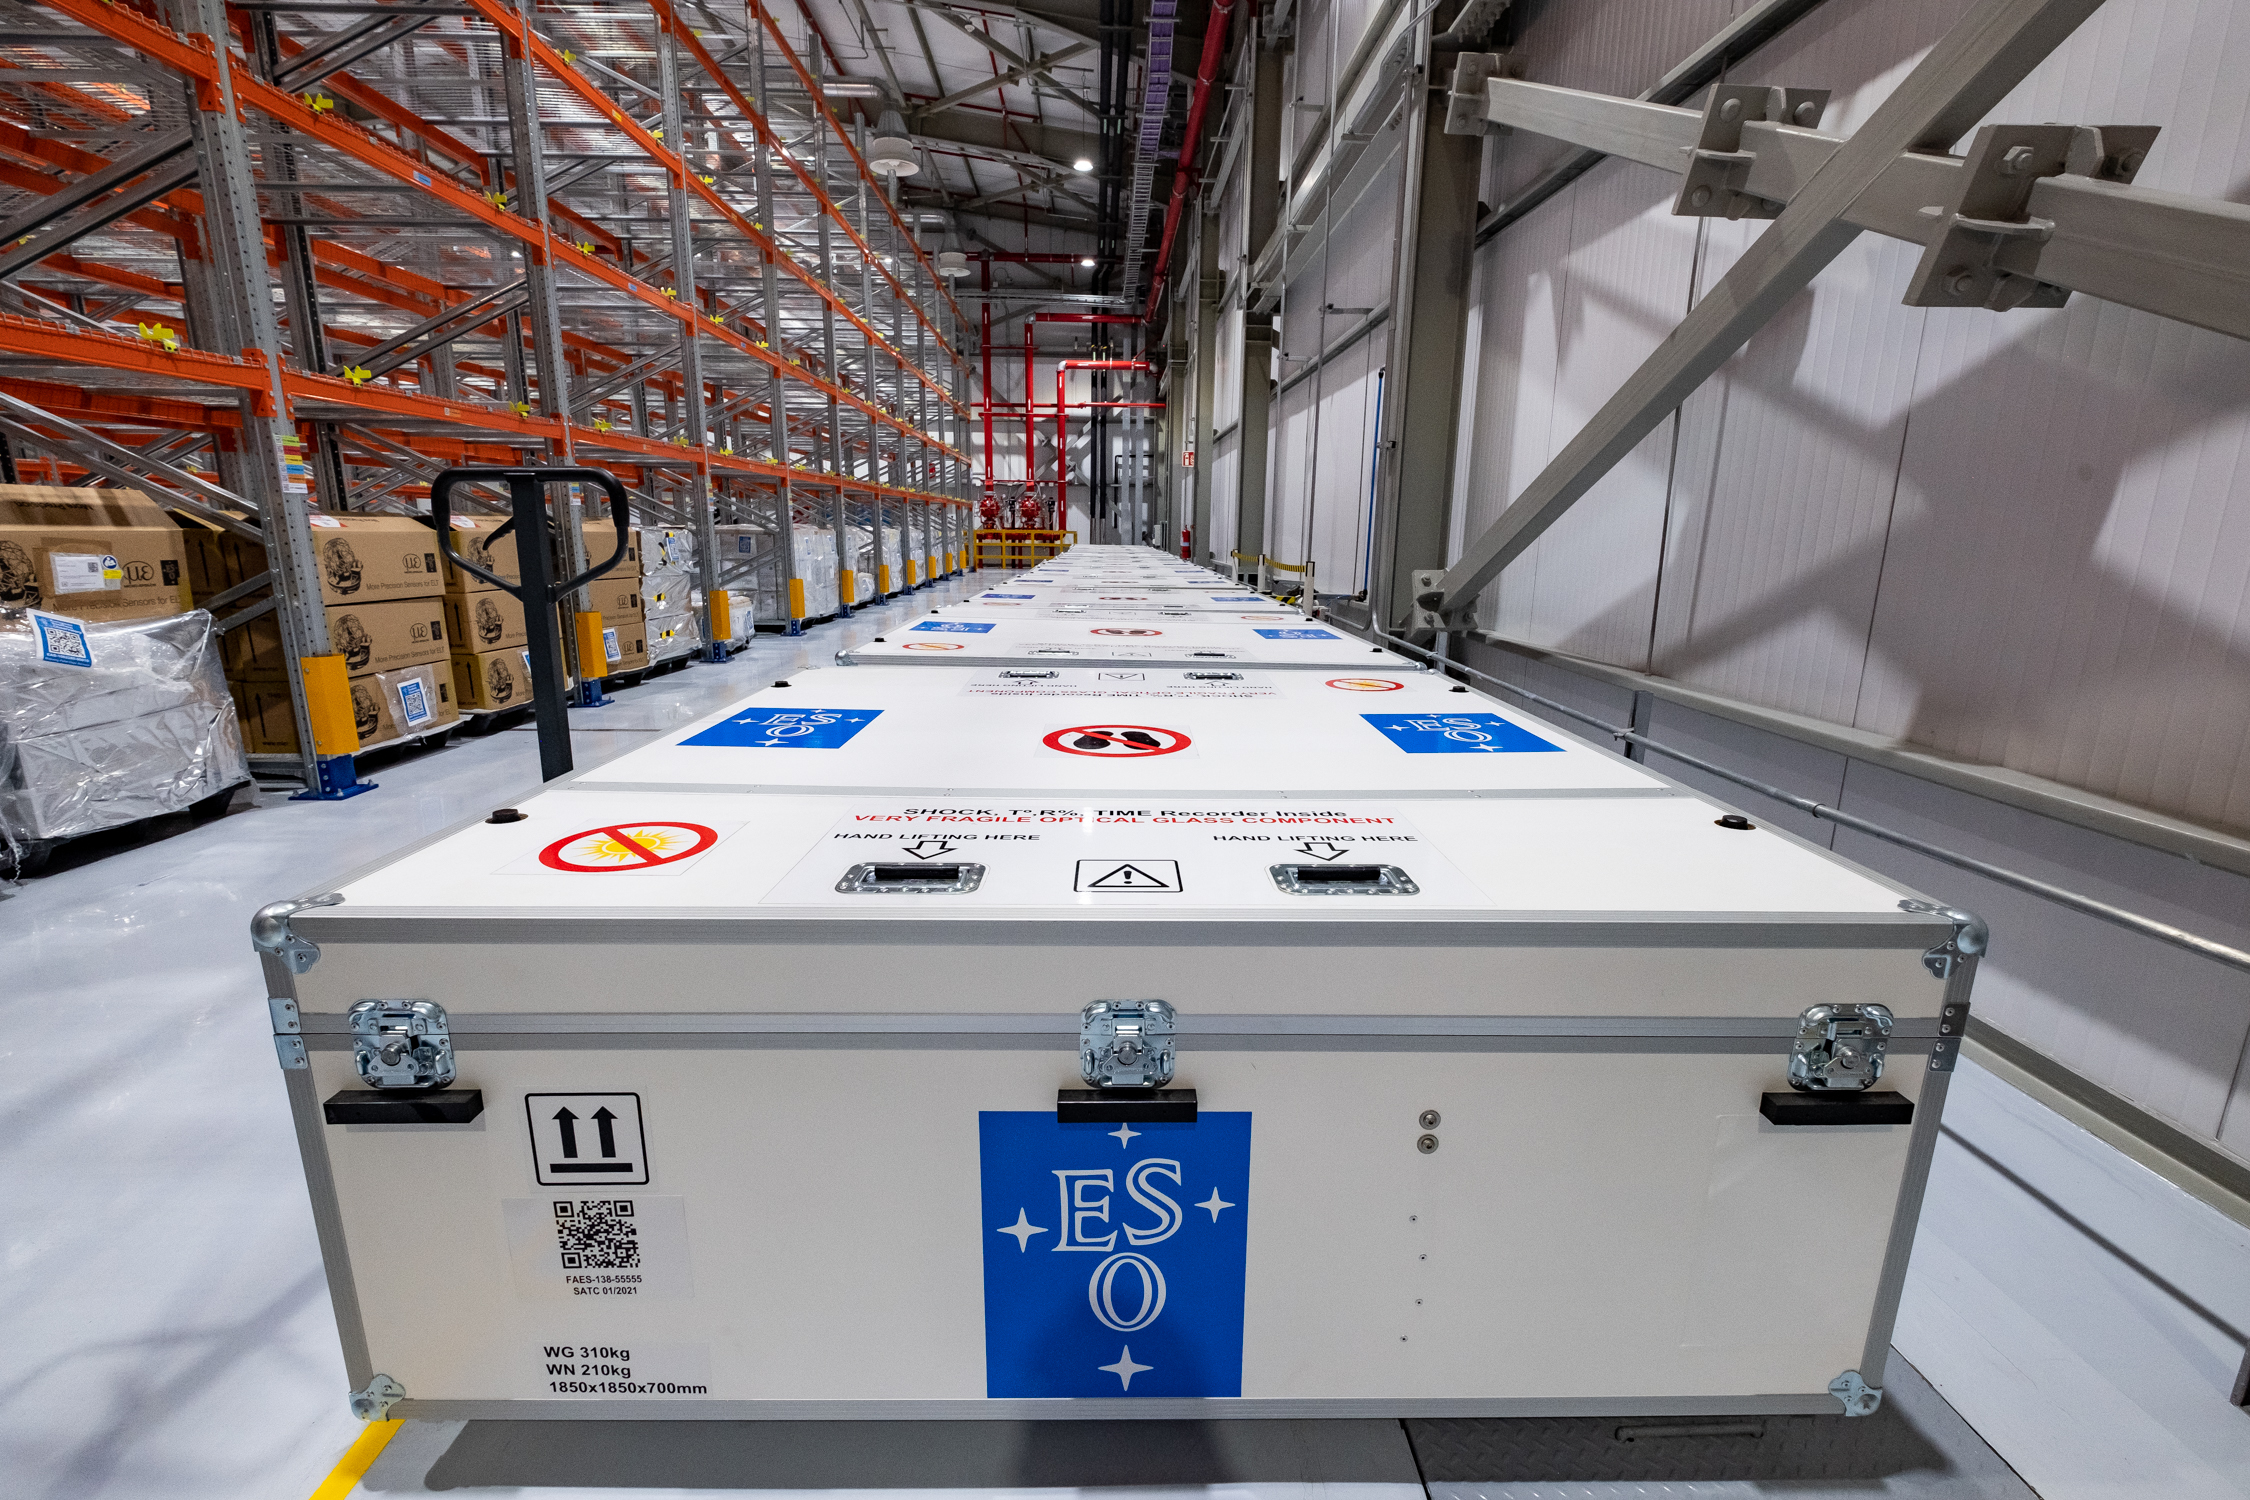

ELT mirror segments as far as the eye can see

After a long 10 000 km journey from Europe, segments of ESO’s Extremely Large Telescope (ELT) main mirror sit in their shipping boxes after having arrived at the ELT Technical Facility at Cerro Paranal in Chile. This extremely large facility will store the mirror segments before installation.

Credit: ESO/F. Carrasco